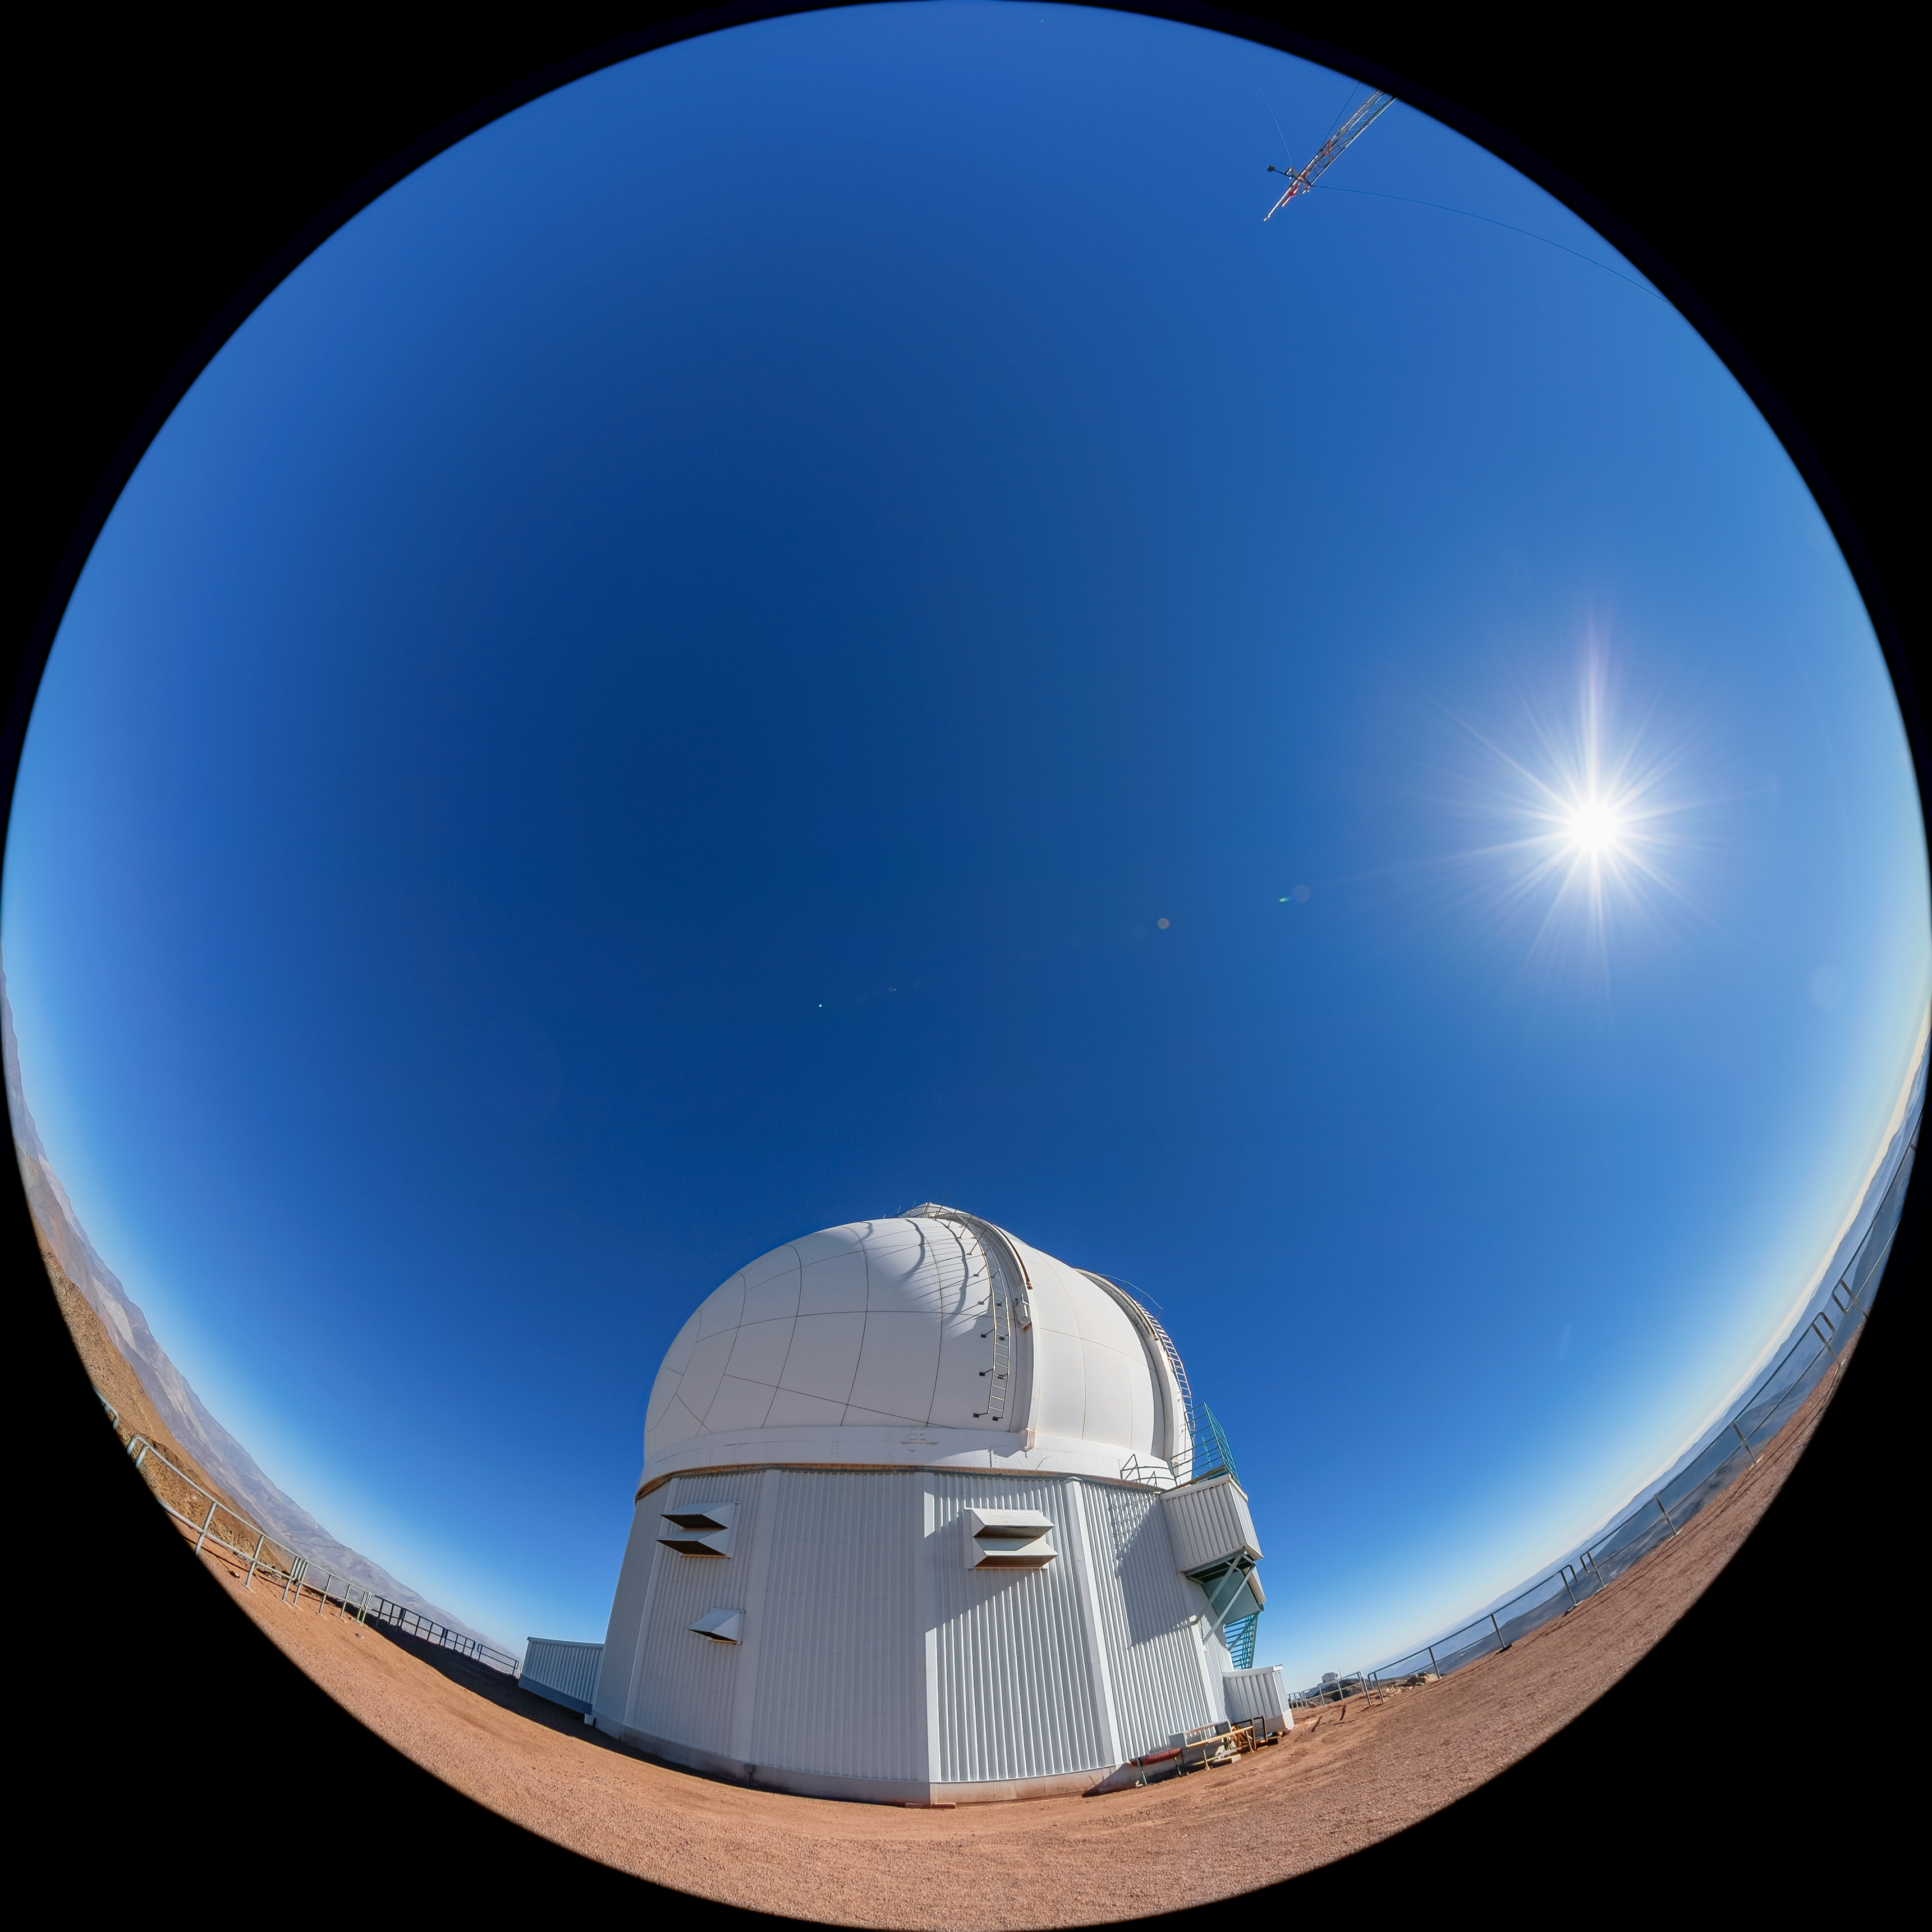

SOAR Telescope

A fulldome view of the 4.1-meter Southern Astrophysical Research (SOAR) Telescope at Cerro Pachón, Chile.

Credit: NOIRLab/NSF/AURA/ T. Matsopoulos